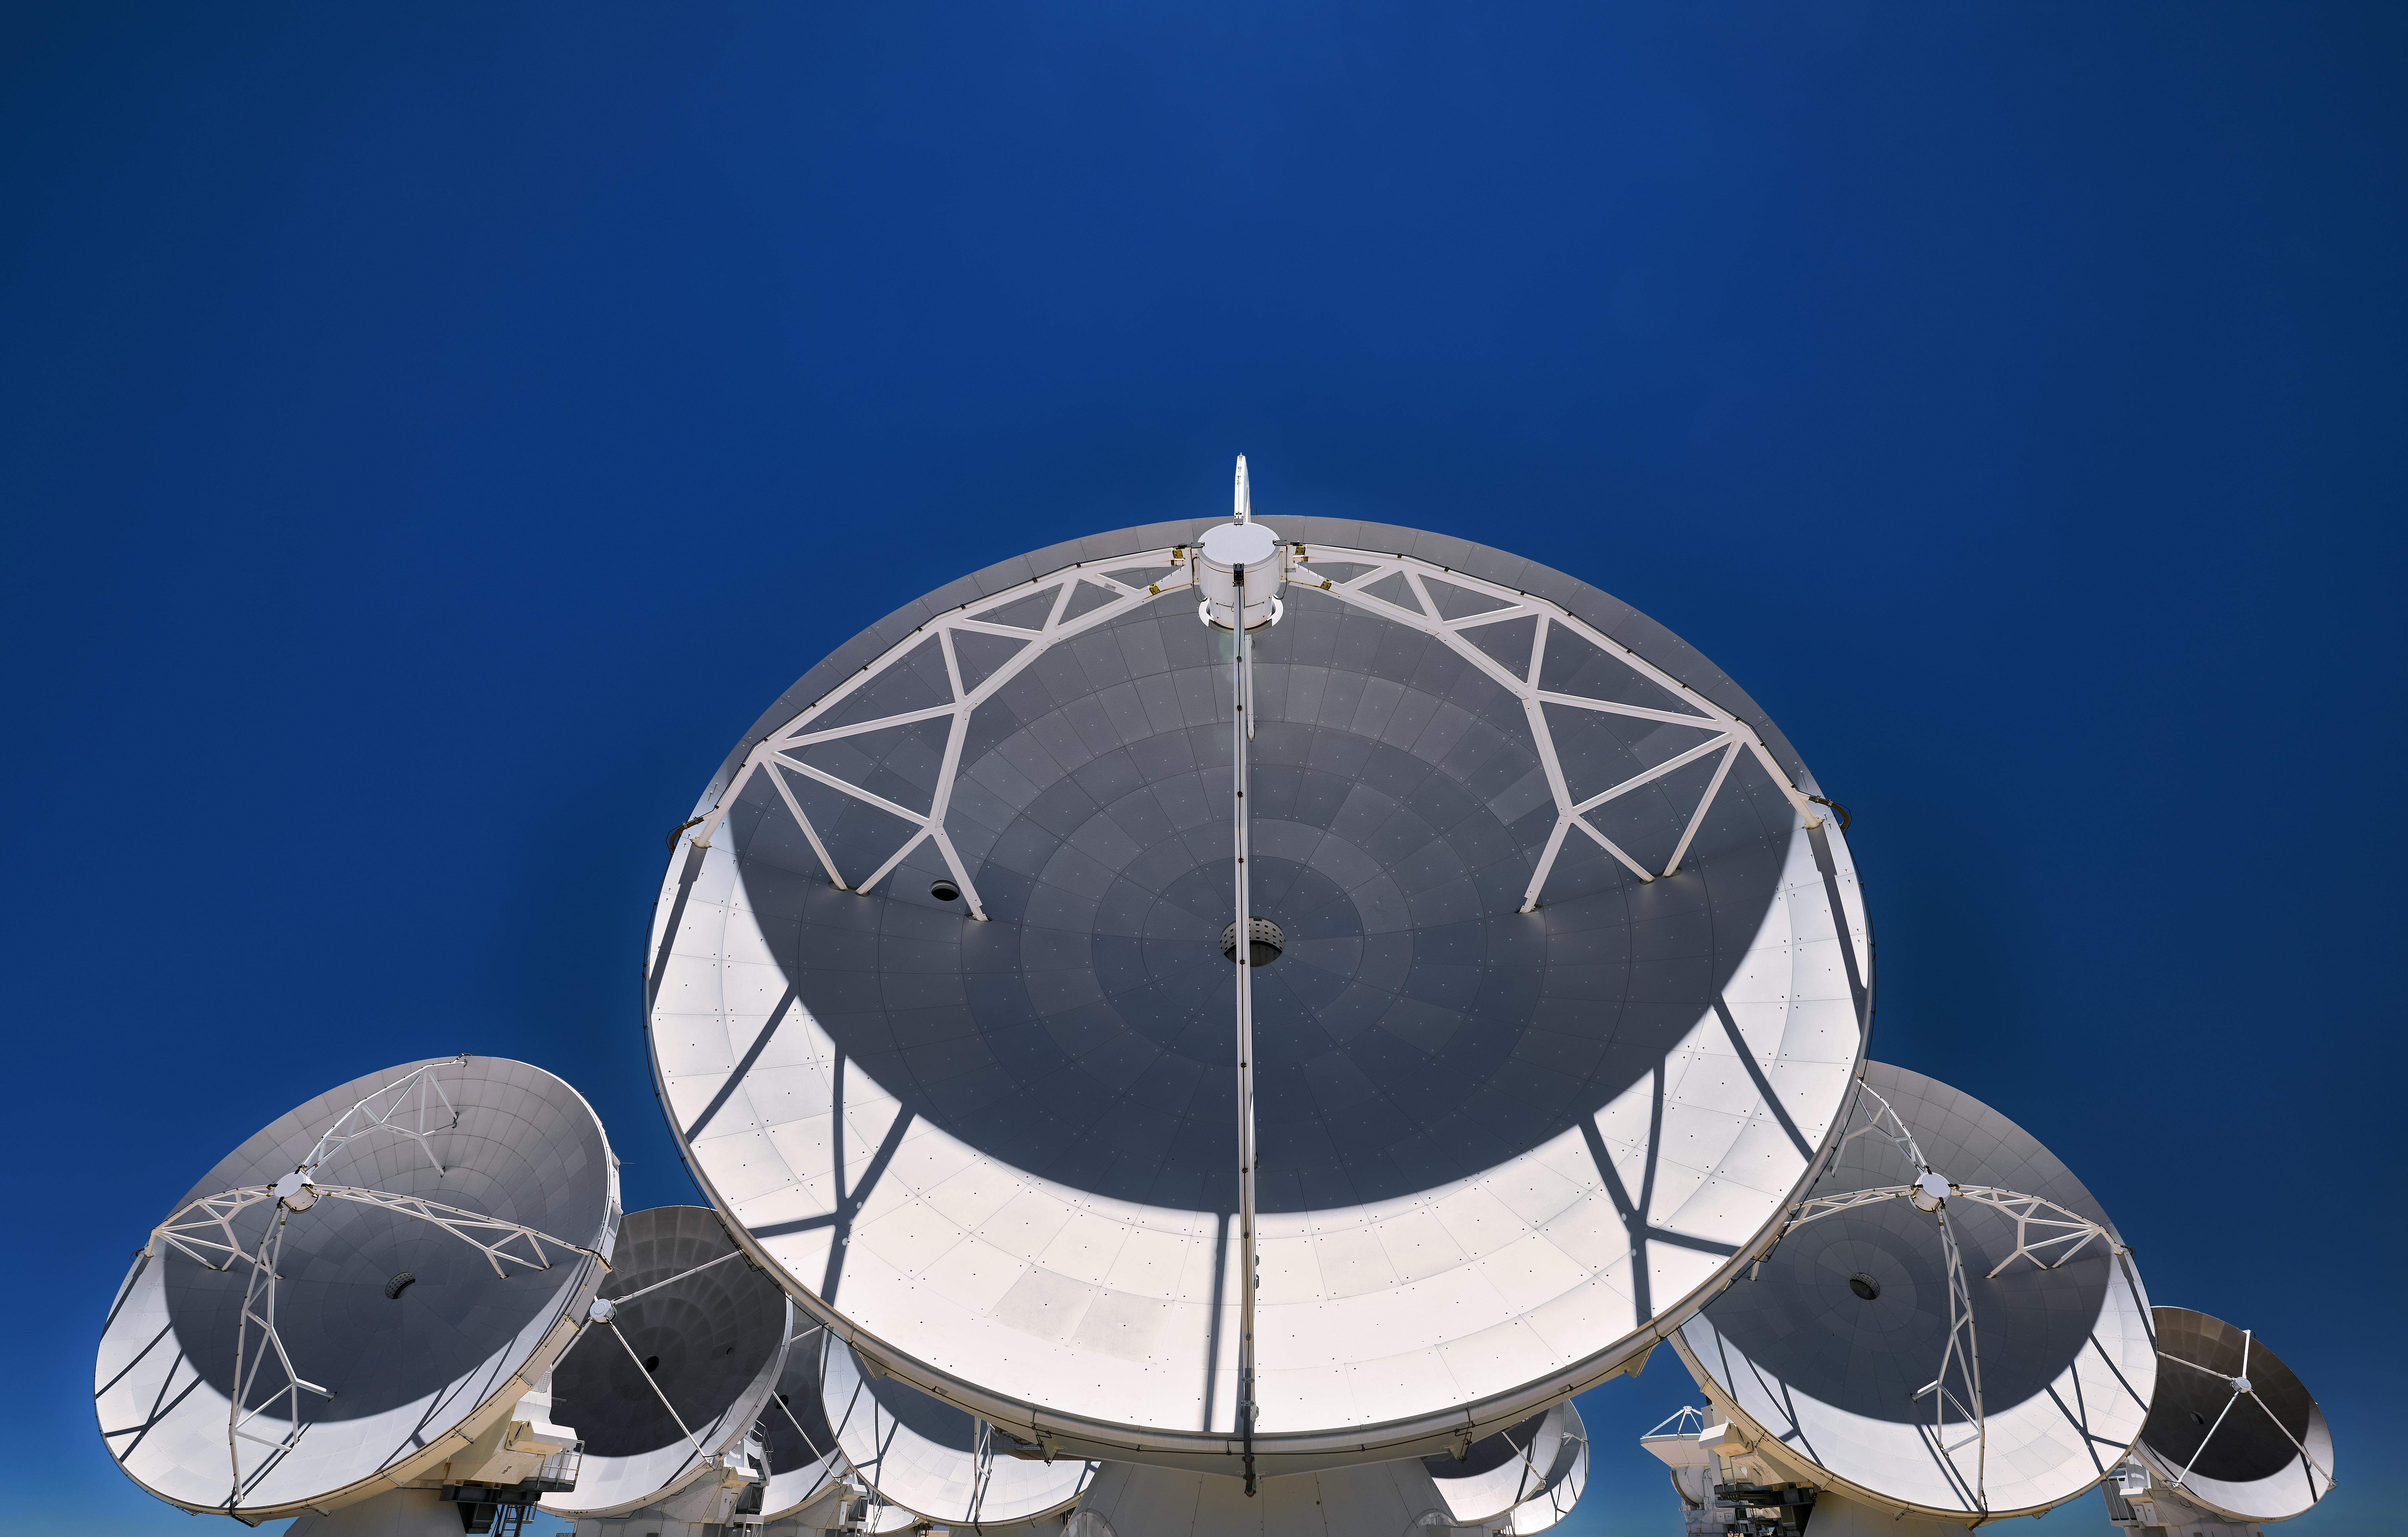

ALMA in formation

ALMA arranged to display a formidable front, antennas gazing far off over the horizon.

Credit: Enrico Sacchetti/ESO